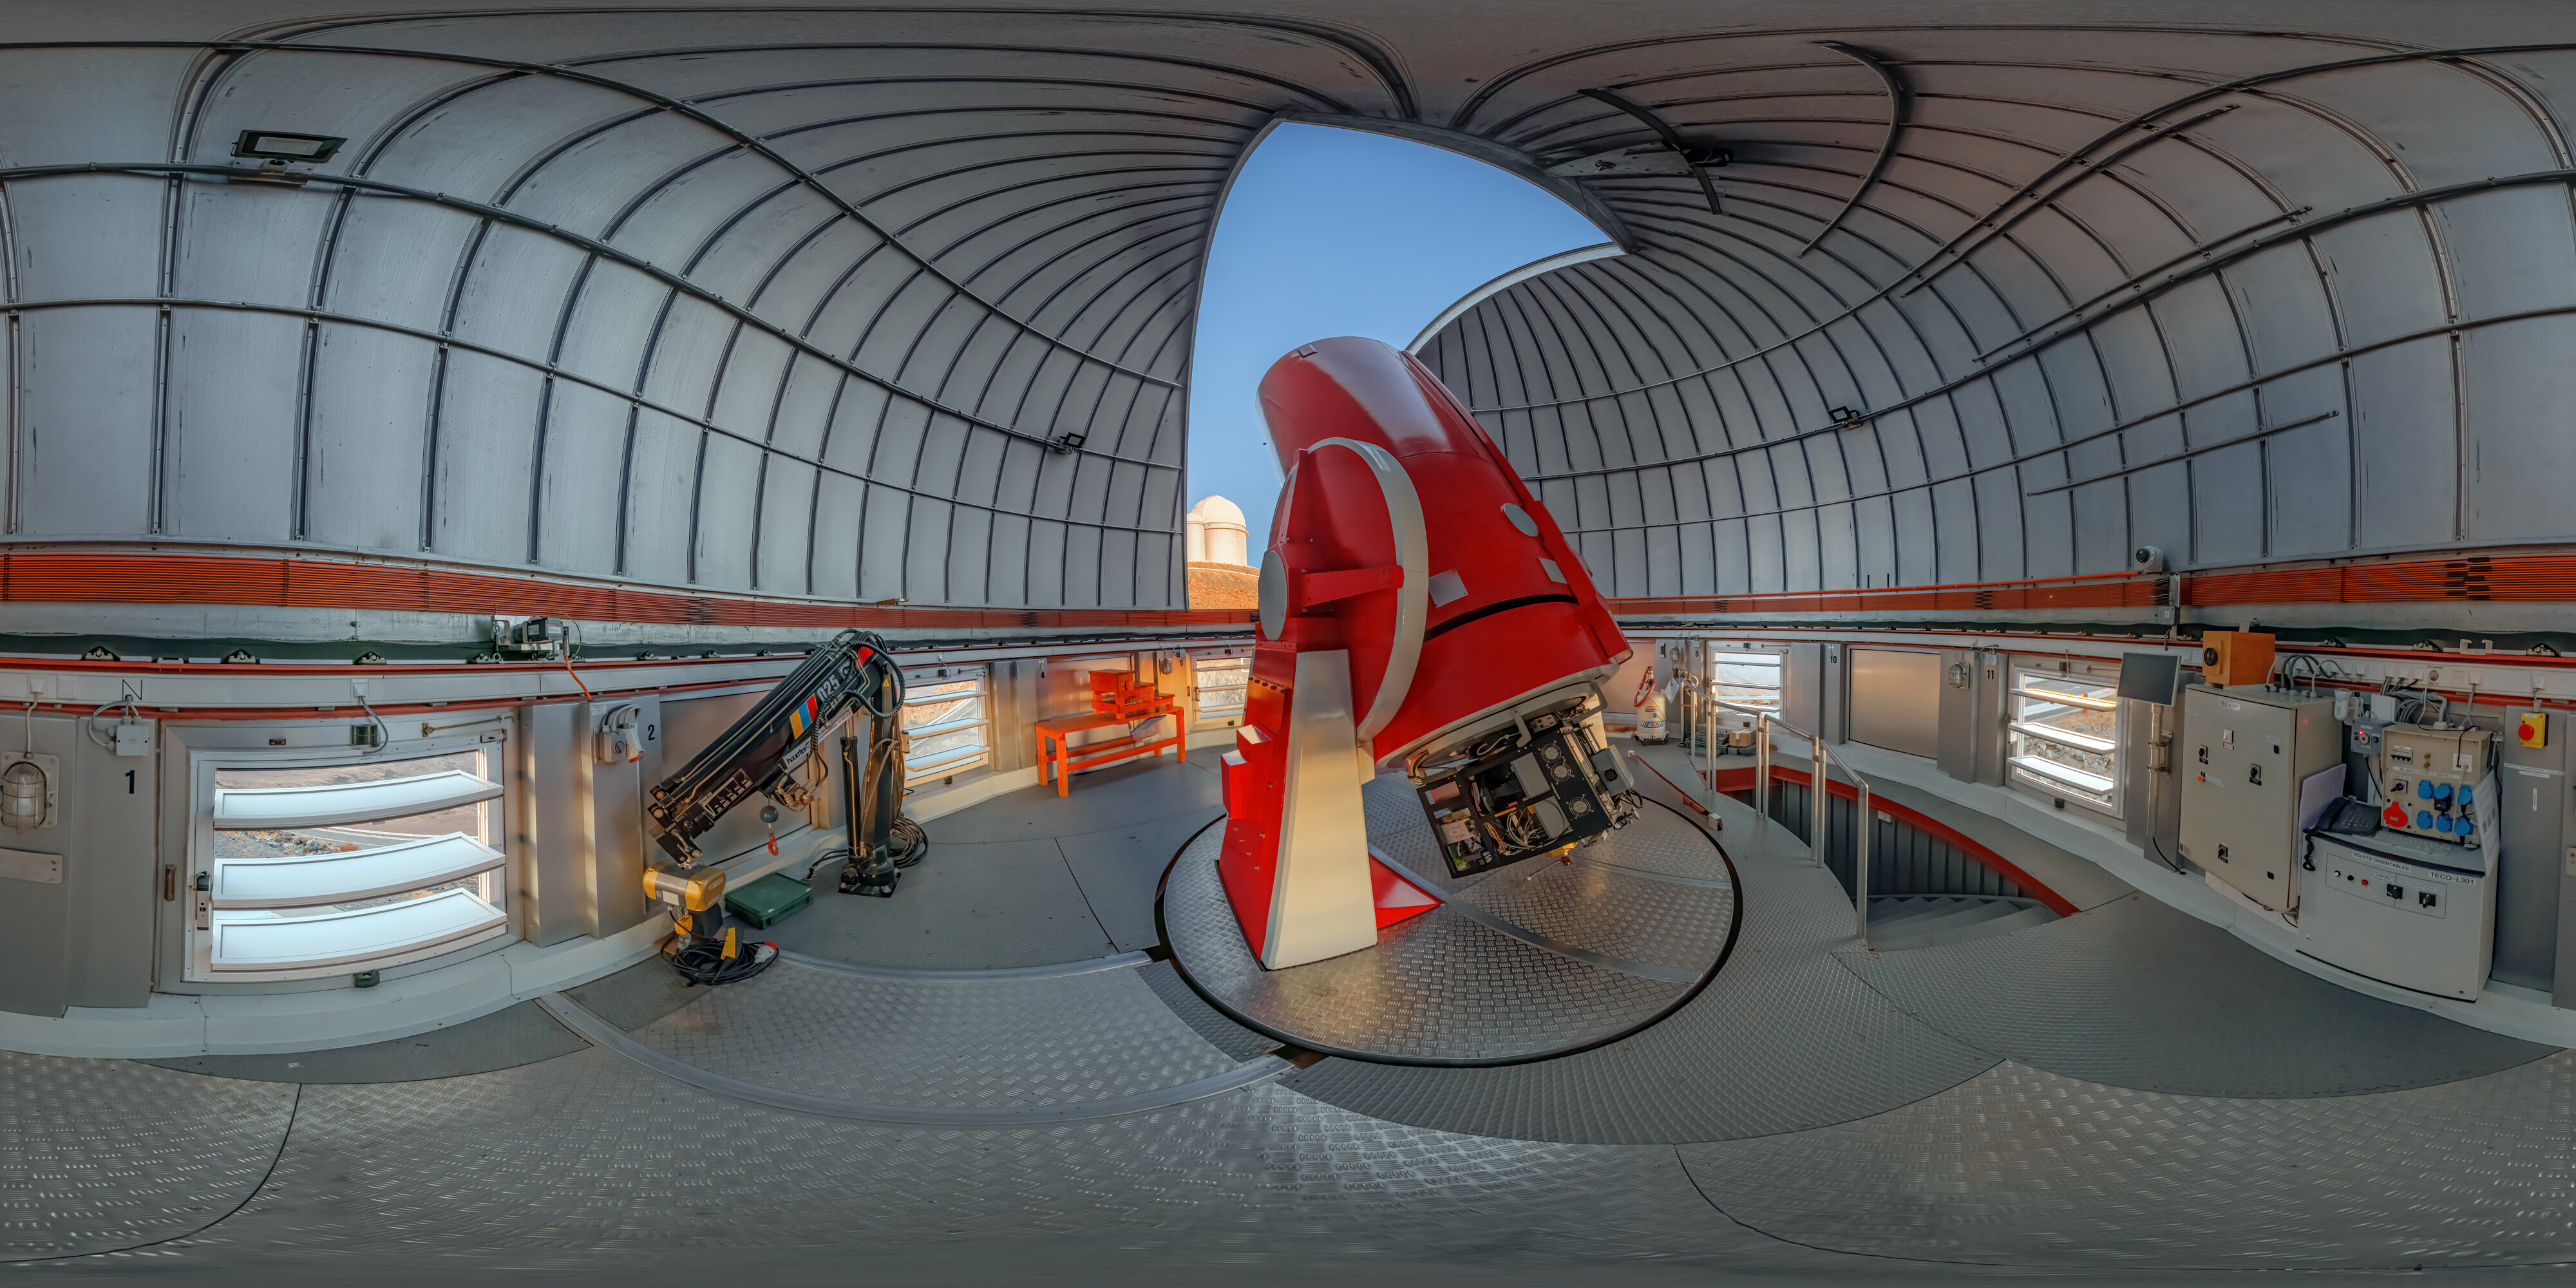

Swiss 1.2-metre Leonhard Euler Telescope

Swiss 1.2-metre Leonhard Euler Telescope at ESO's La Silla Observatory in Chile. This telescope uses the CORALIE instrument to search for exoplanets.

Credit: R. Lucchesi/ESO